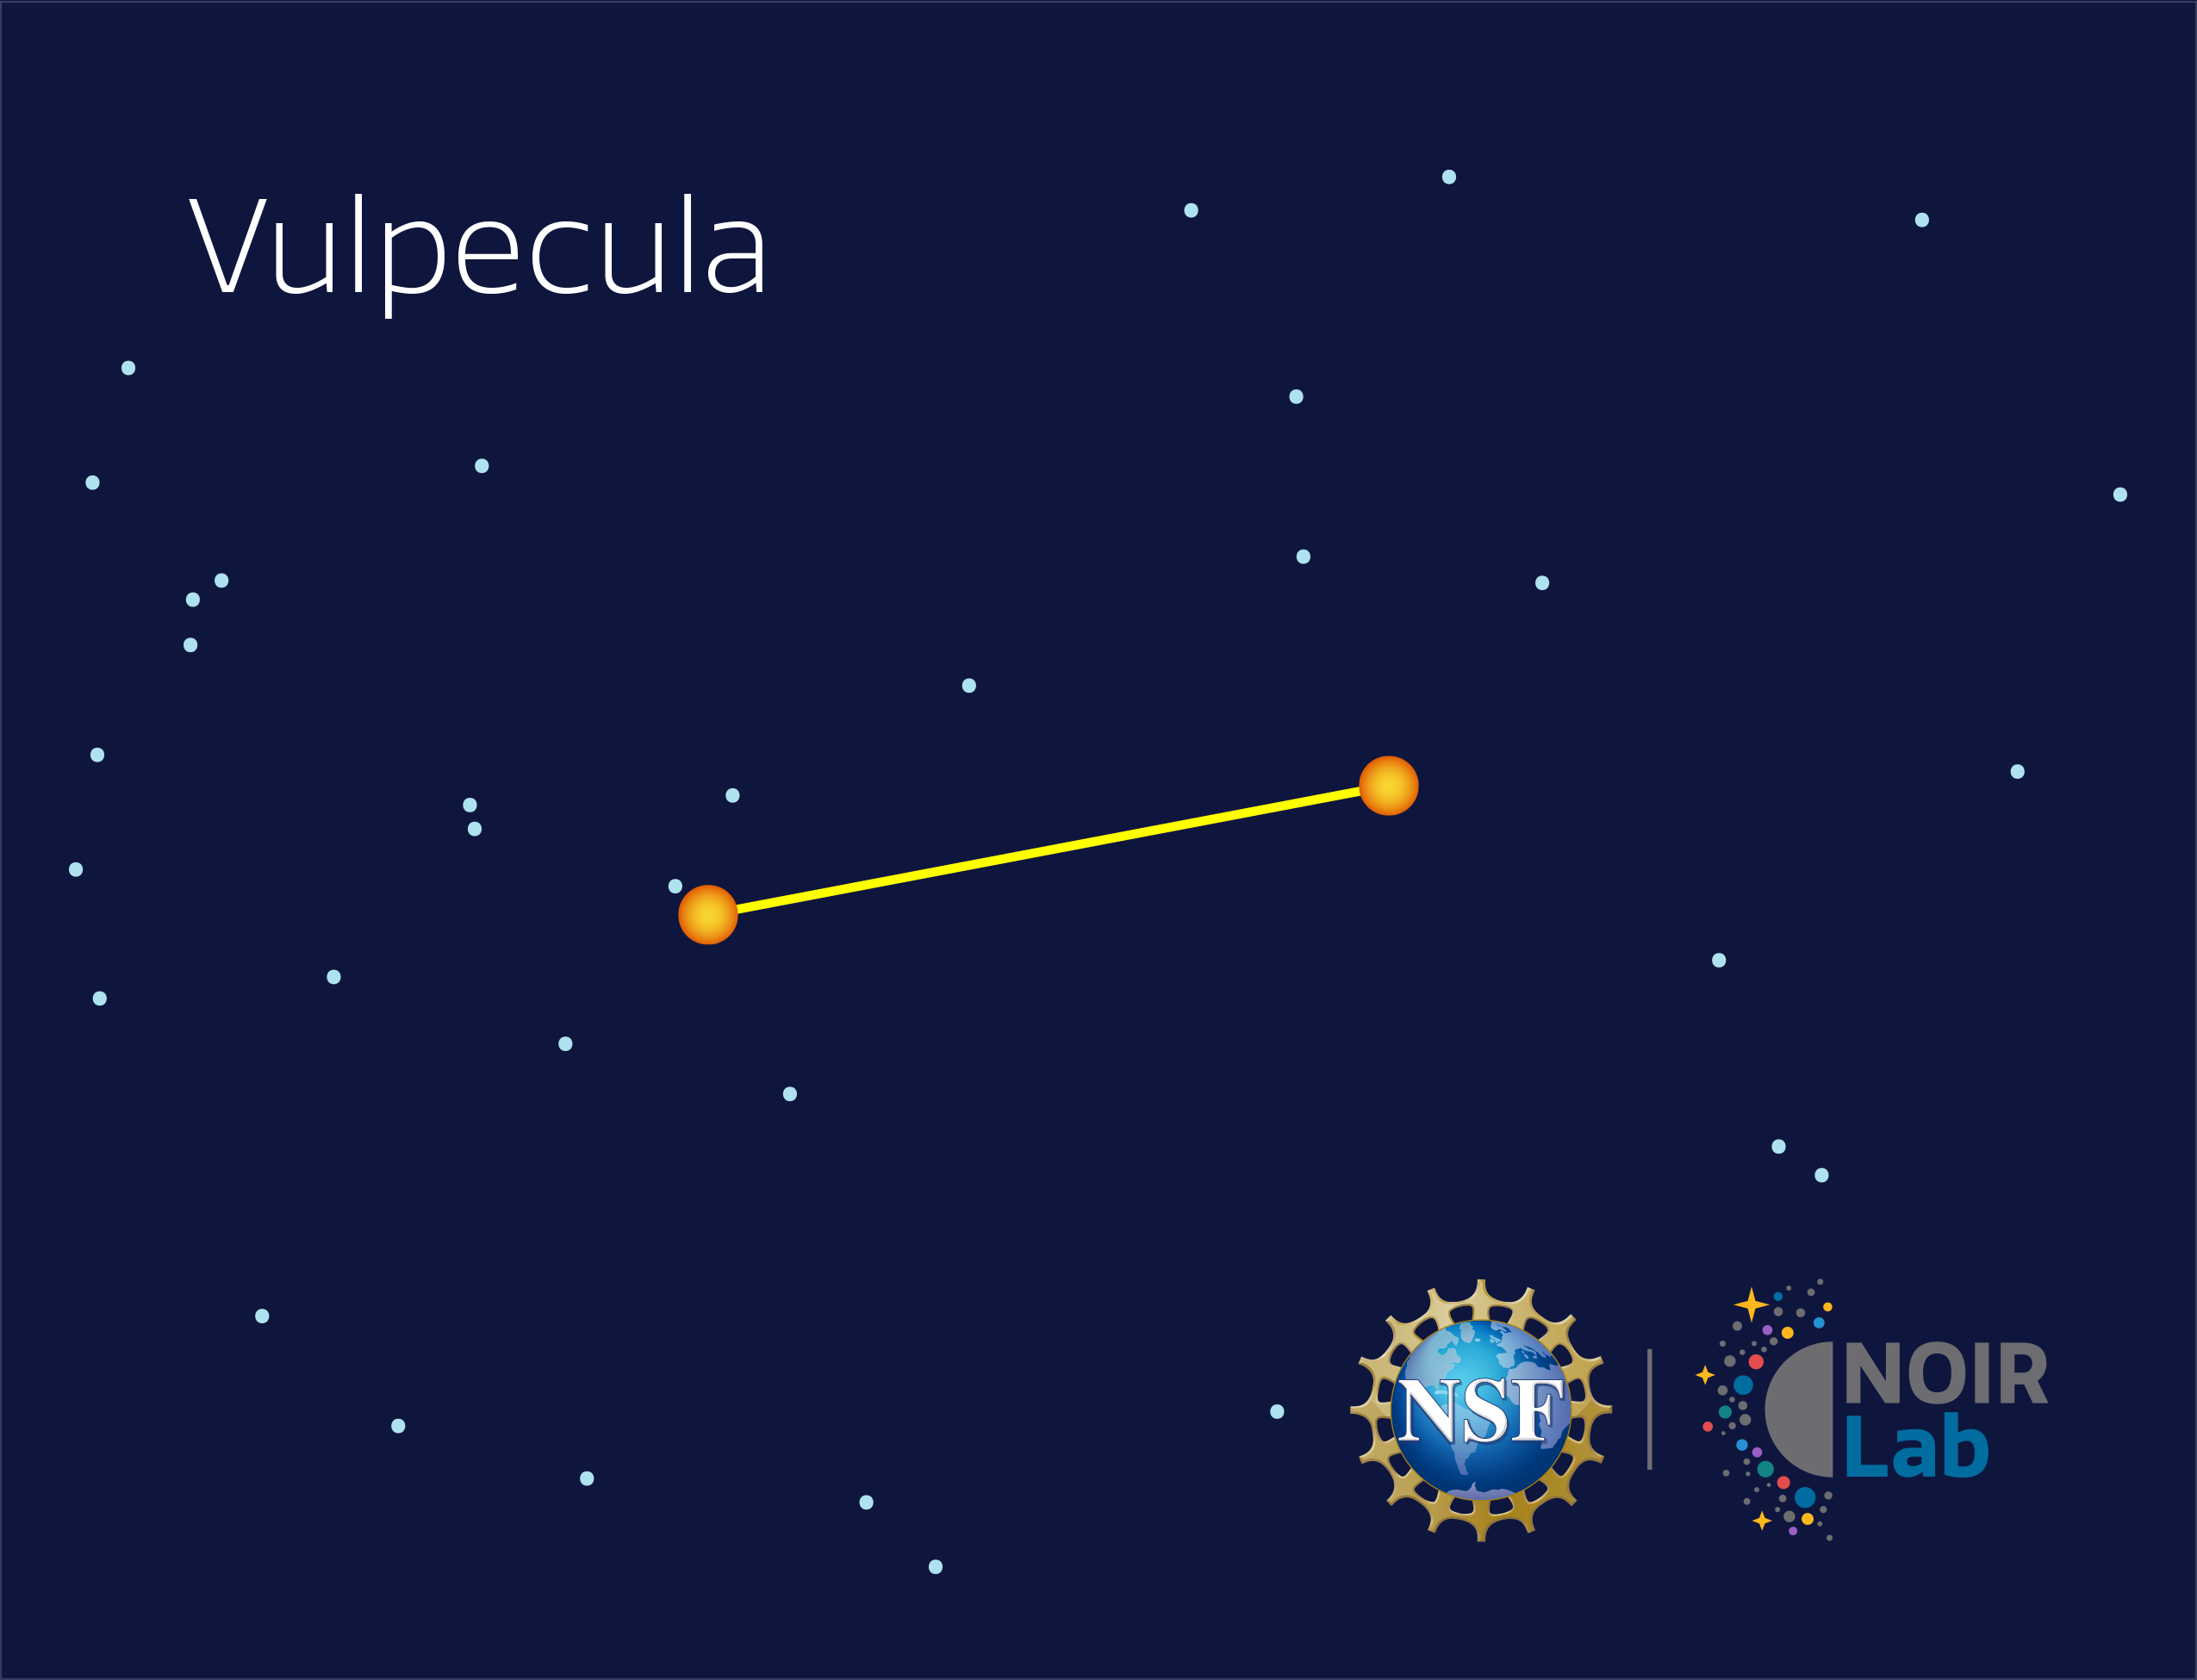

Vulpecula

Credit: NOIRLab